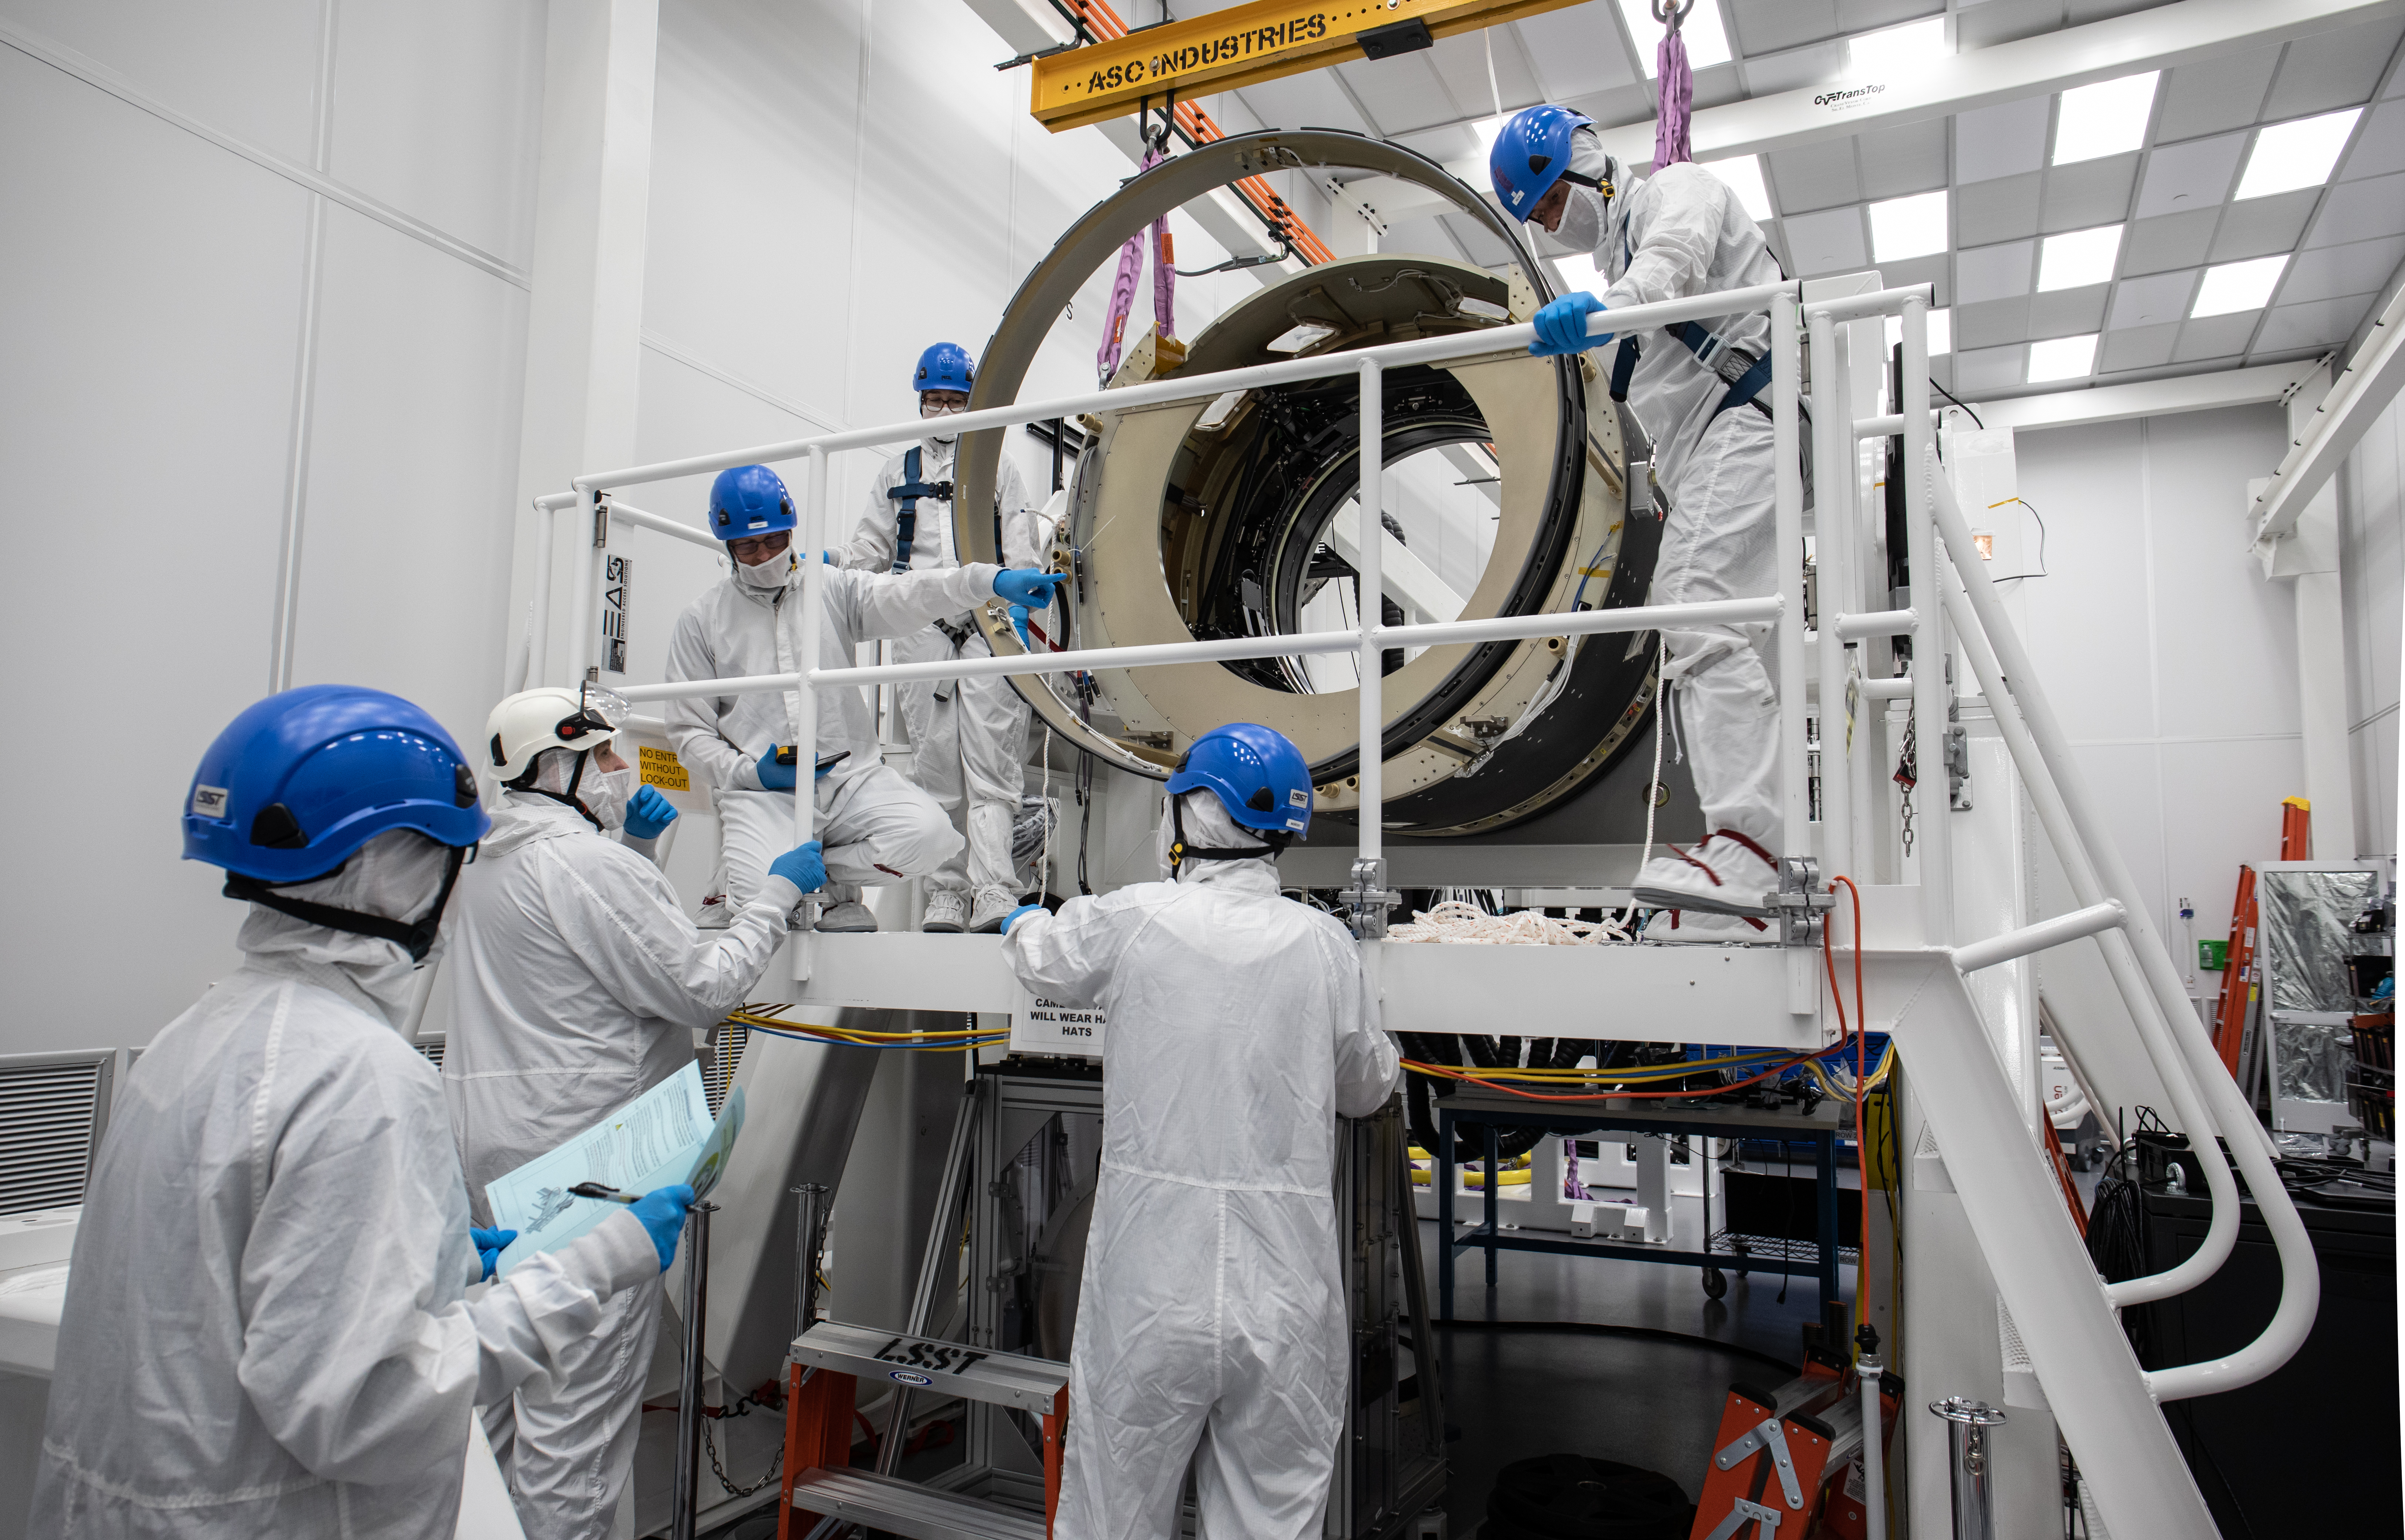

LSST Camera Body Lift

The LSST team successfully completed a lift of the camera body on April 4.

Credit: Jacqueline Ramseyer Orrell/SLAC National Accelerator Laboratory